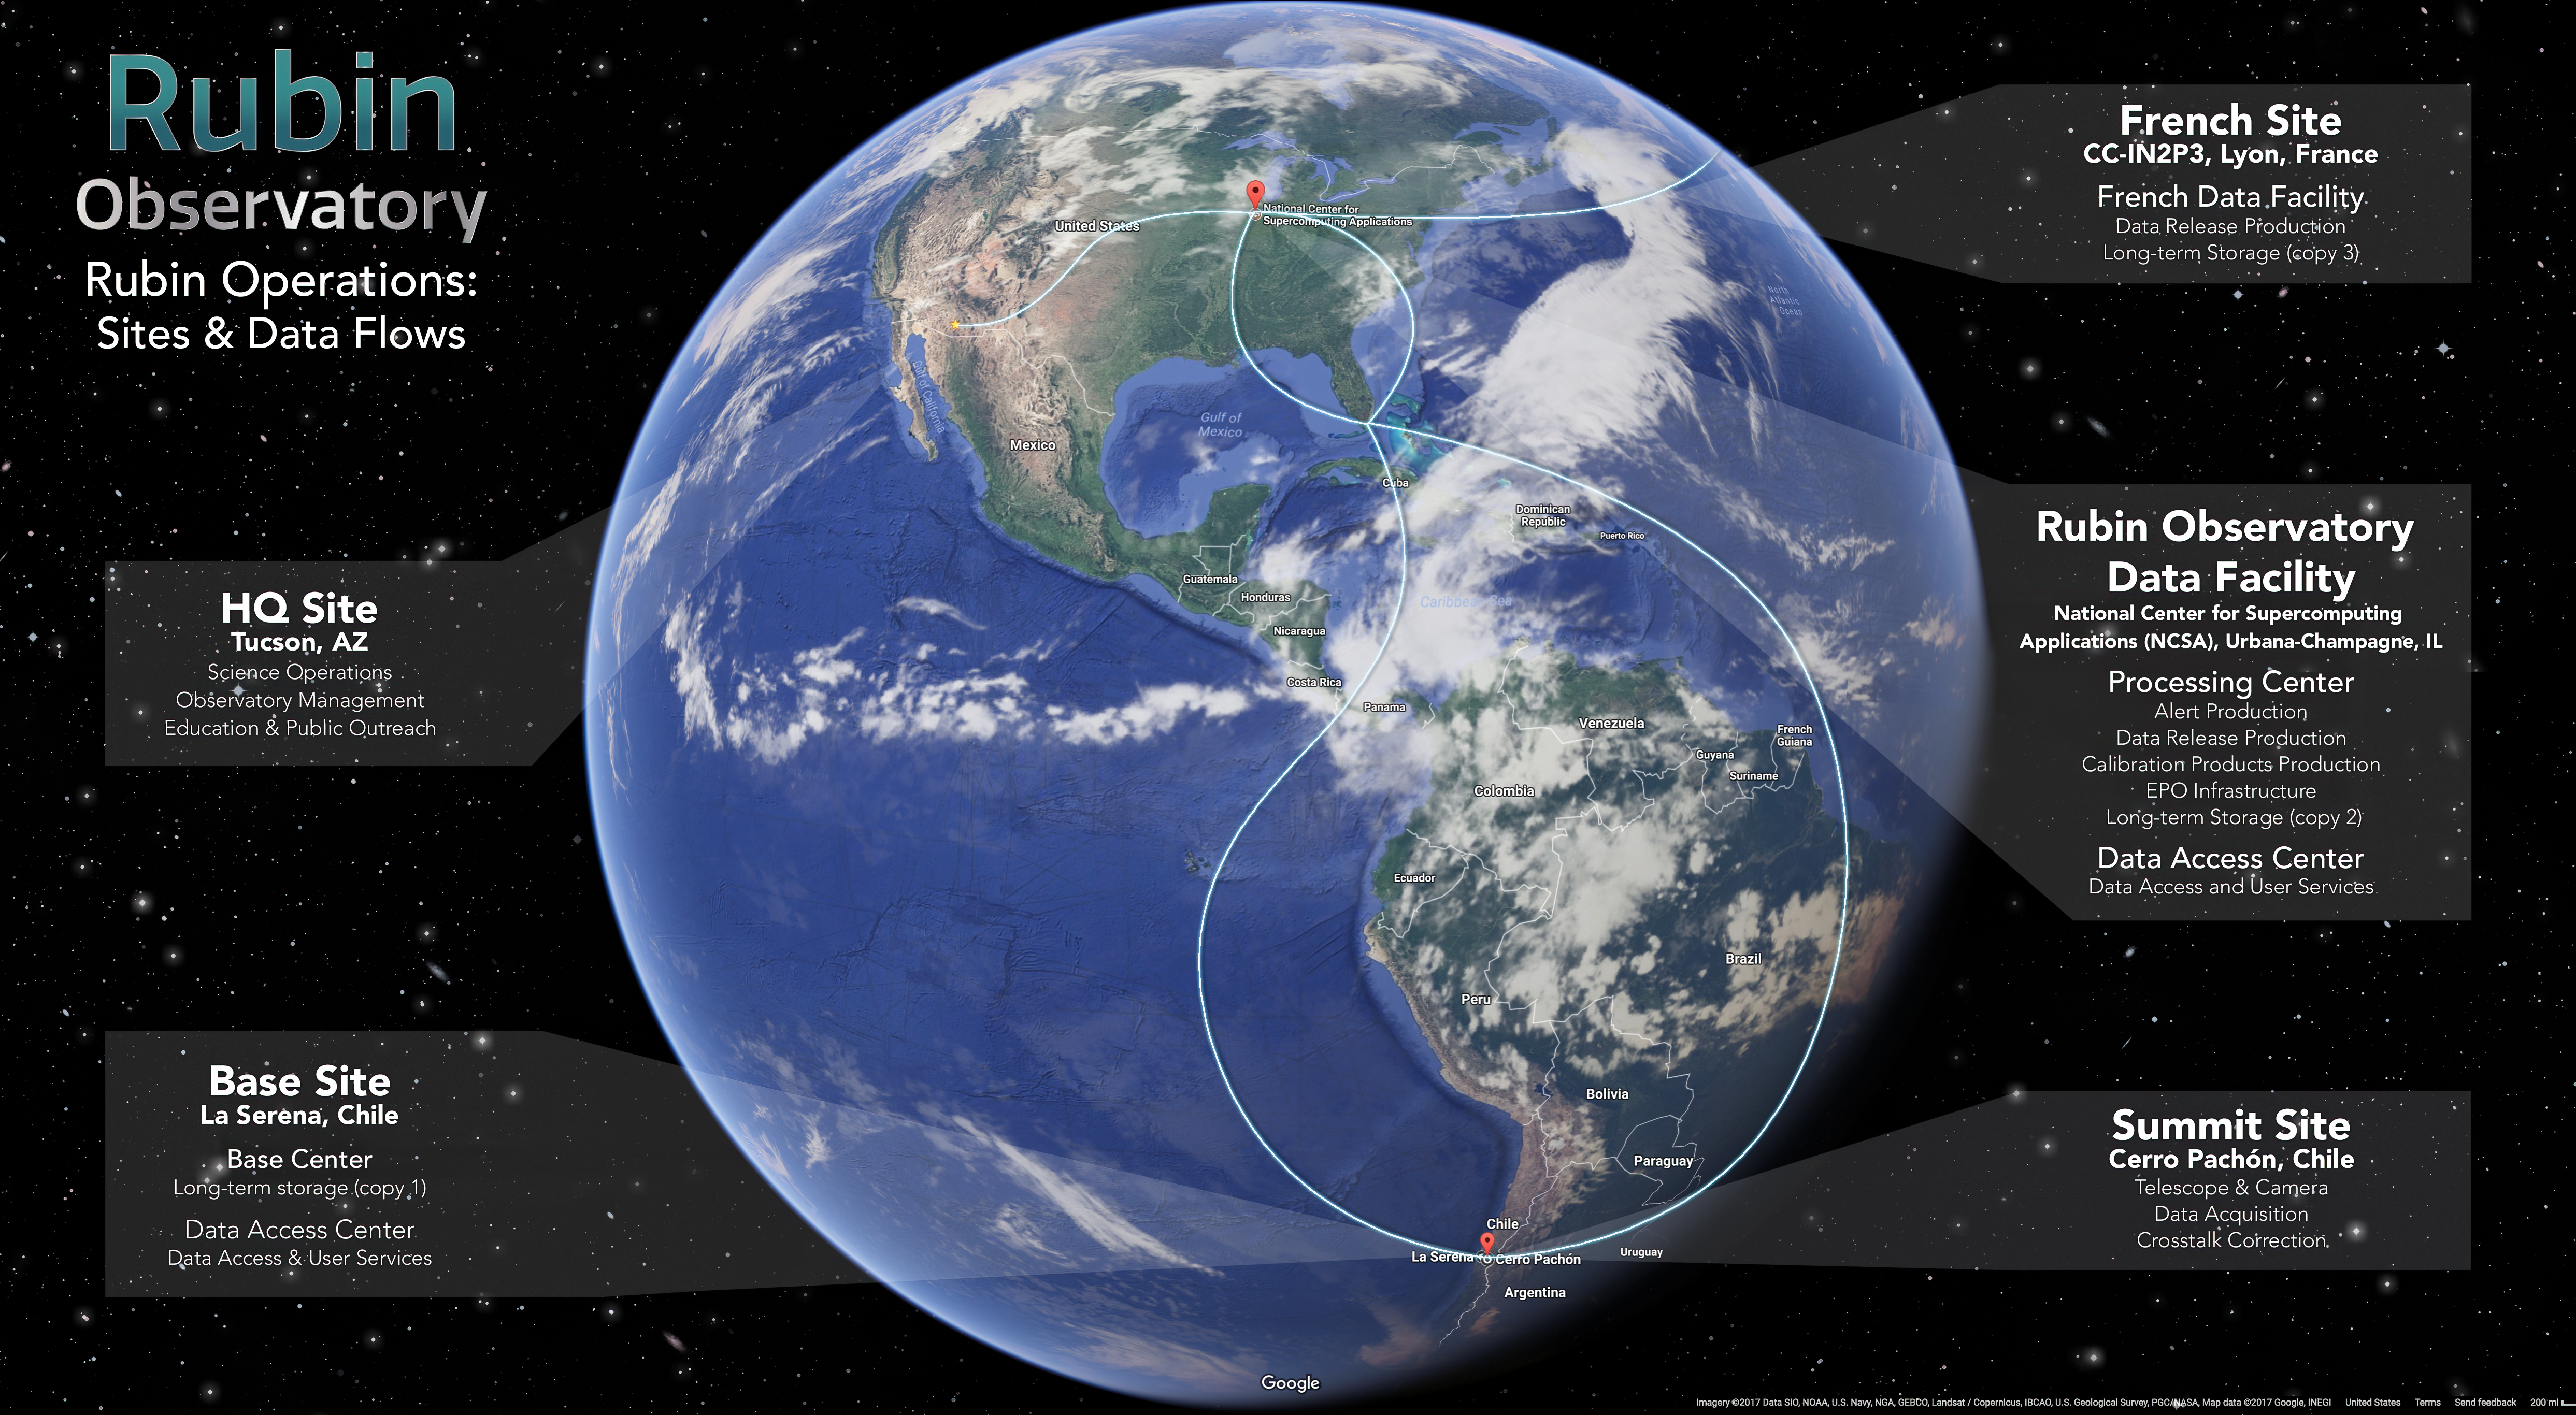

LSST Operations: Sites & Data FLows

This graphic illustrates data flow between multiple sites during LSST Operations.The LSST Data Management System begins at the data acquisition interface between camera and telescope subsystems and flows through to the data products accessed by end users. On the way, it moves through three types of managed facilities supporting data management, as well as end user sites that may conduct science using LSST data or pipeline resources on their own computing infrastructure.

Credit: Rubin Observatory/NSF/AURA